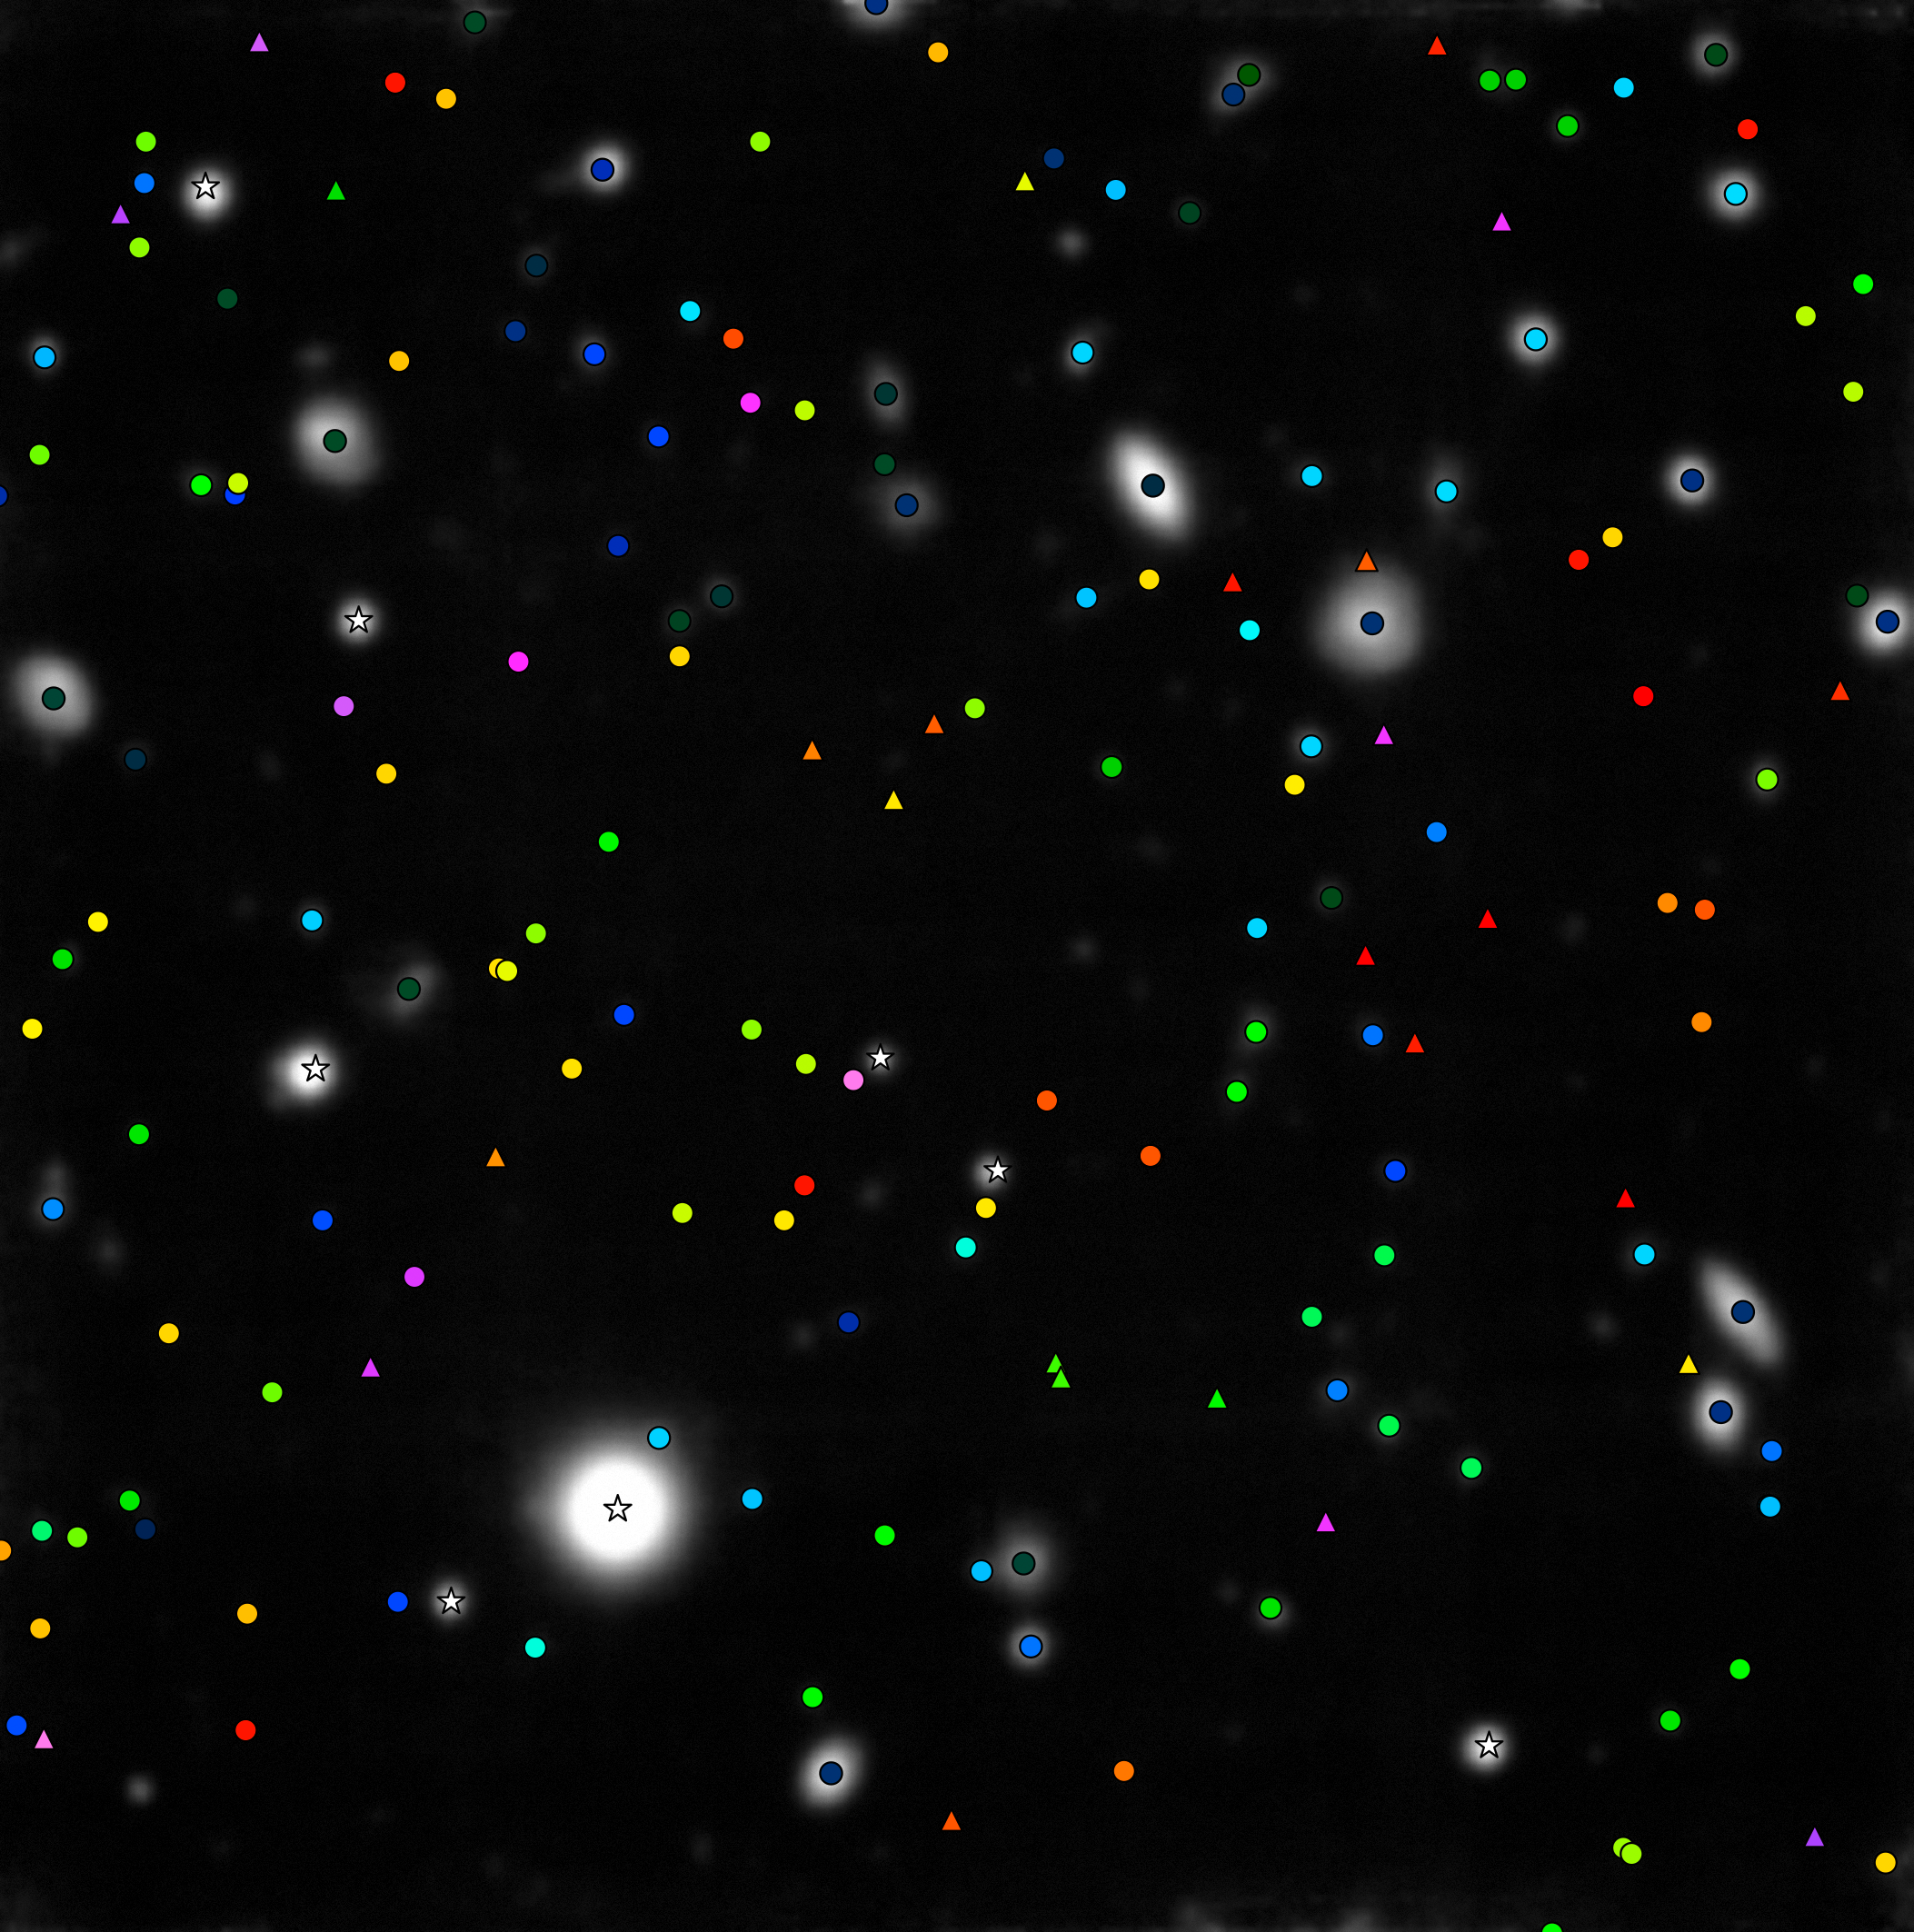

MUSE stares at the Hubble Deep Field South

The MUSE instrument on ESO’s Very Large Telescope has given astronomers the best ever three-dimensional view of the deep Universe. After staring at the Hubble Deep Field South region for a total of 27 hours the new observations reveal the distances, motions and other properties of far more galaxies than ever before in this tiny piece of the sky. But they also go beyond Hubble and reveal many previously unseen objects.

In this picture the objects that had their distances measured by MUSE are shown with coloured symbols. White star symbols are faint stars in the Milky Way. Everything else is a distant galaxy. Circles show objects that appear in the Hubble imaging of this field, triangles are more than 25 new discoveries in the MUSE data, and cannot be seen in the Hubble picture. Blue objects are comparatively close, green and yellow ones more distant and purple and pink galaxies are seen when the Universe was less than one billion years old. MUSE has measured more than ten times as many distances to distant galaxies in this field than had been achieved up to now.

Credit: ESO/MUSE consortium/R. Bacon